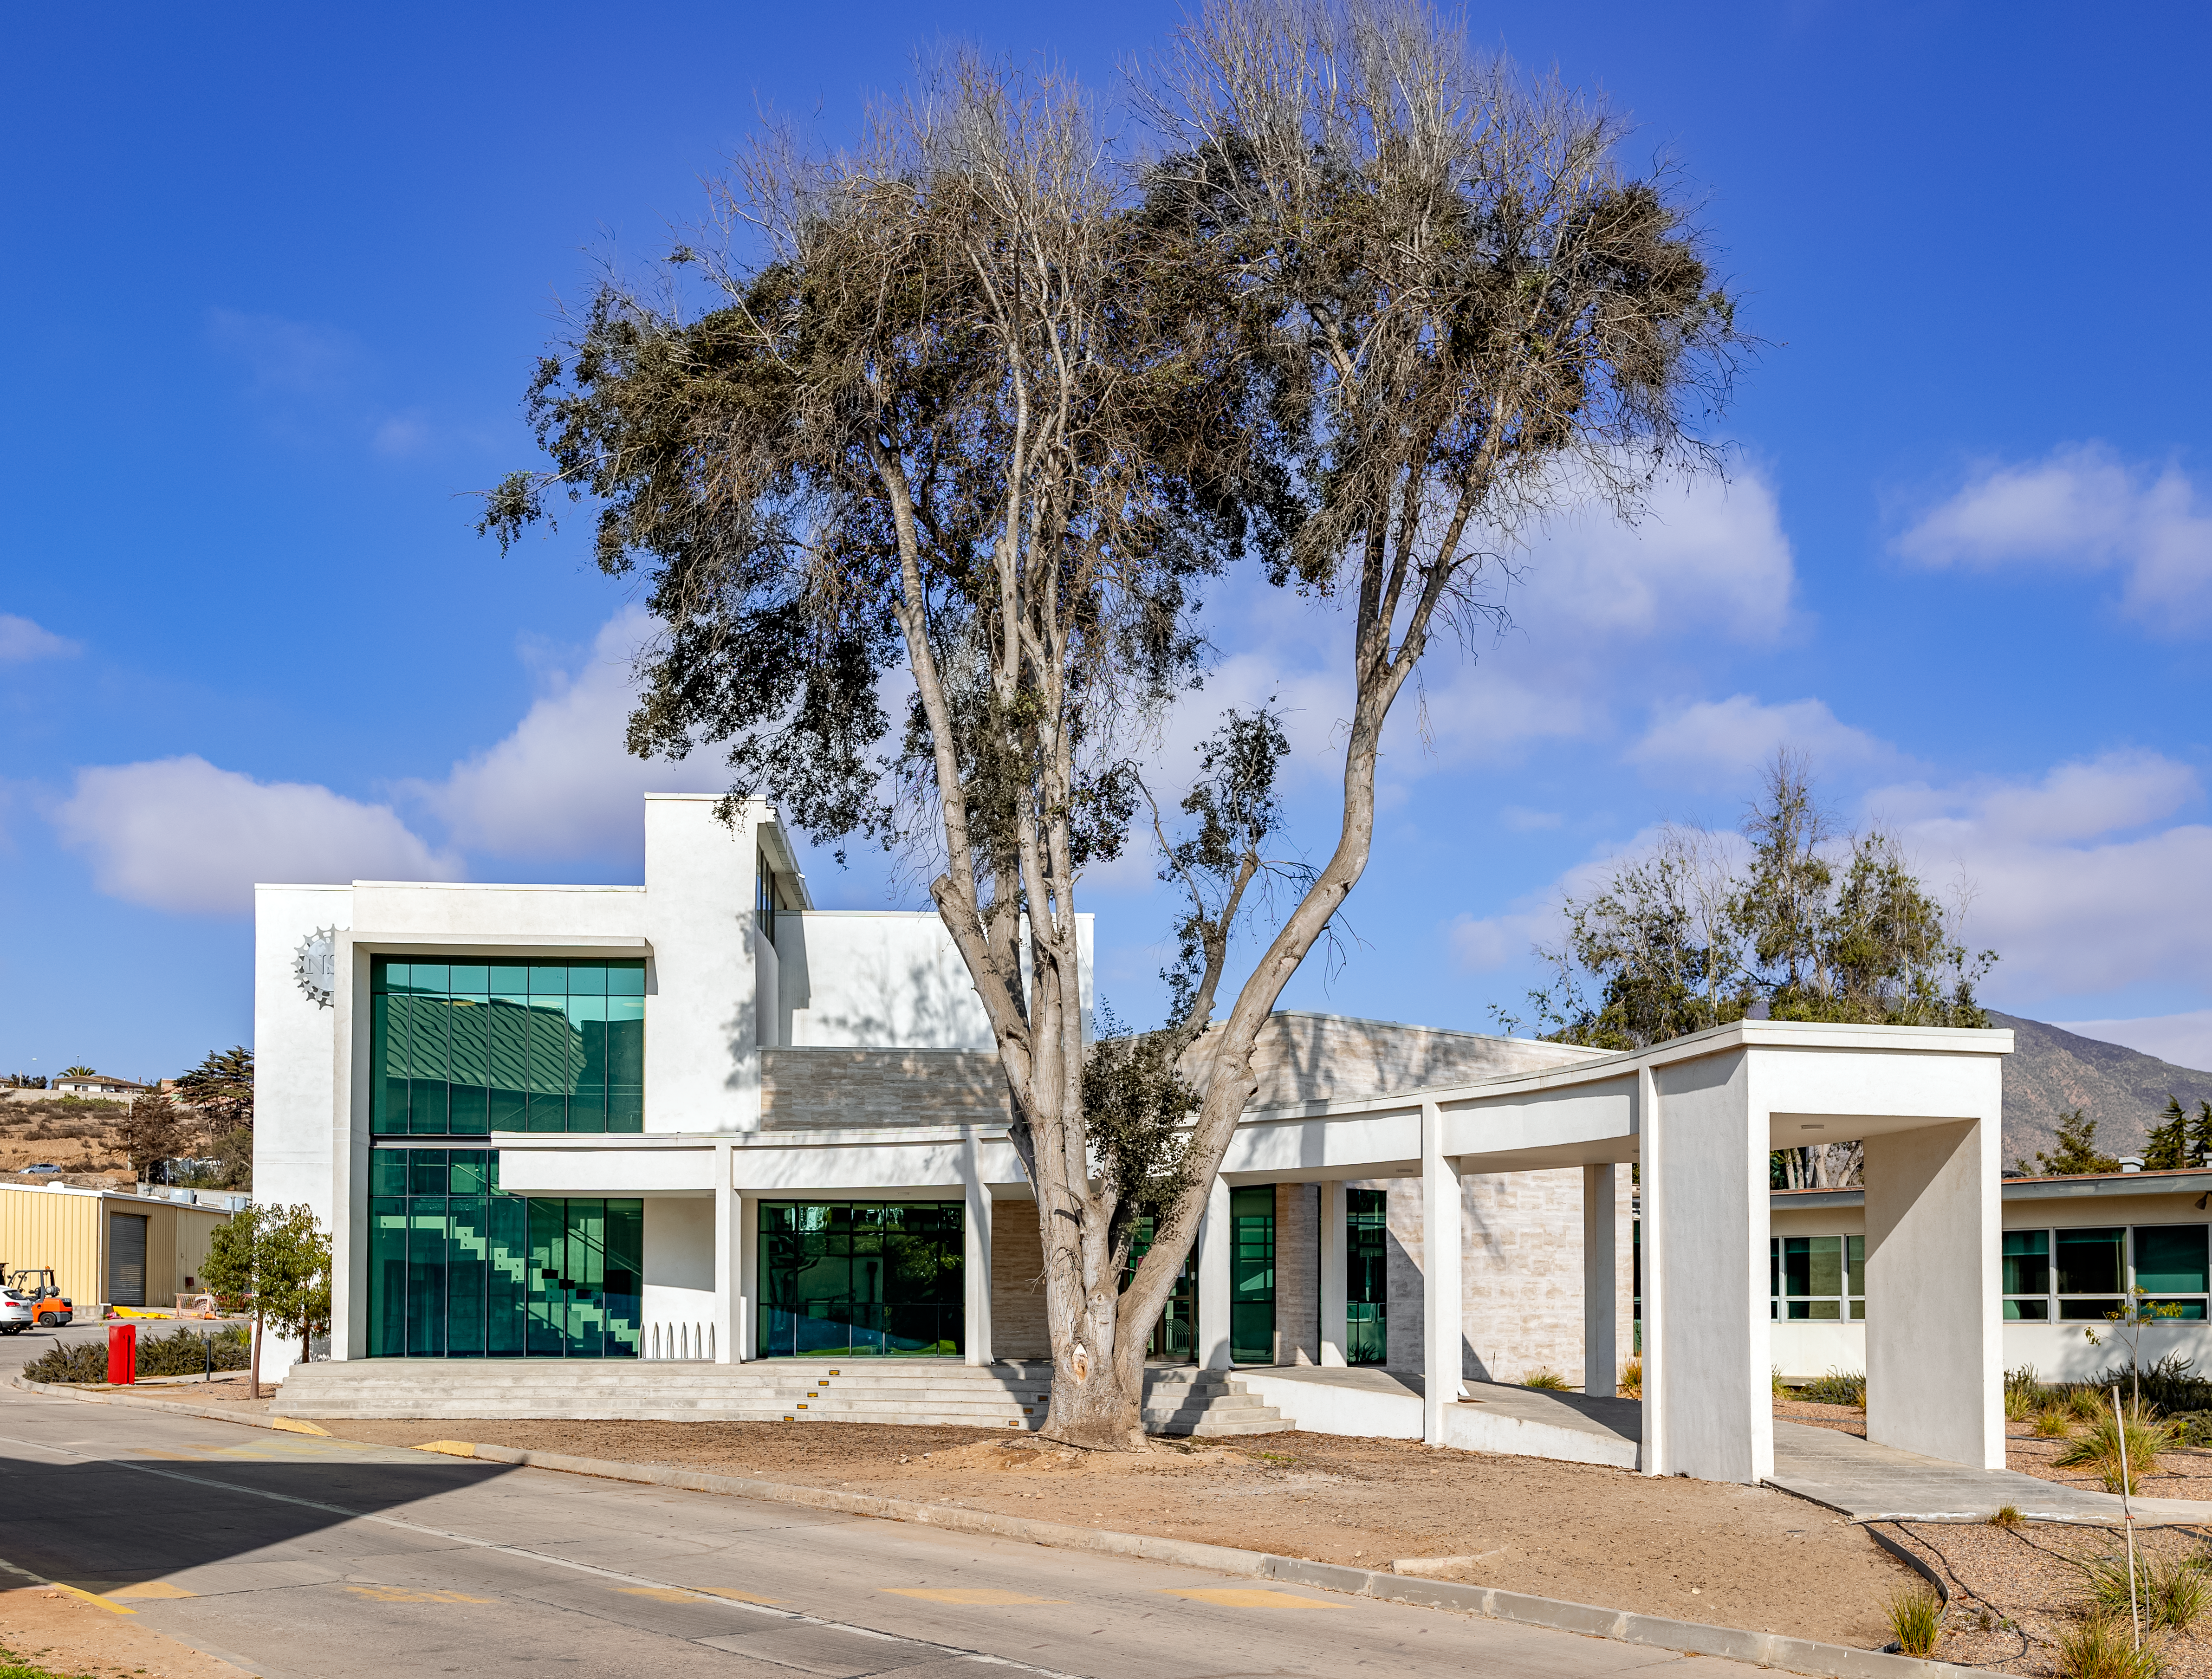

AURA Recinto Front

A front view of the AURA Recinto facility in La Serena, Chile.

Credit: NOIRLab/NSF/AURA/T. Slovinský